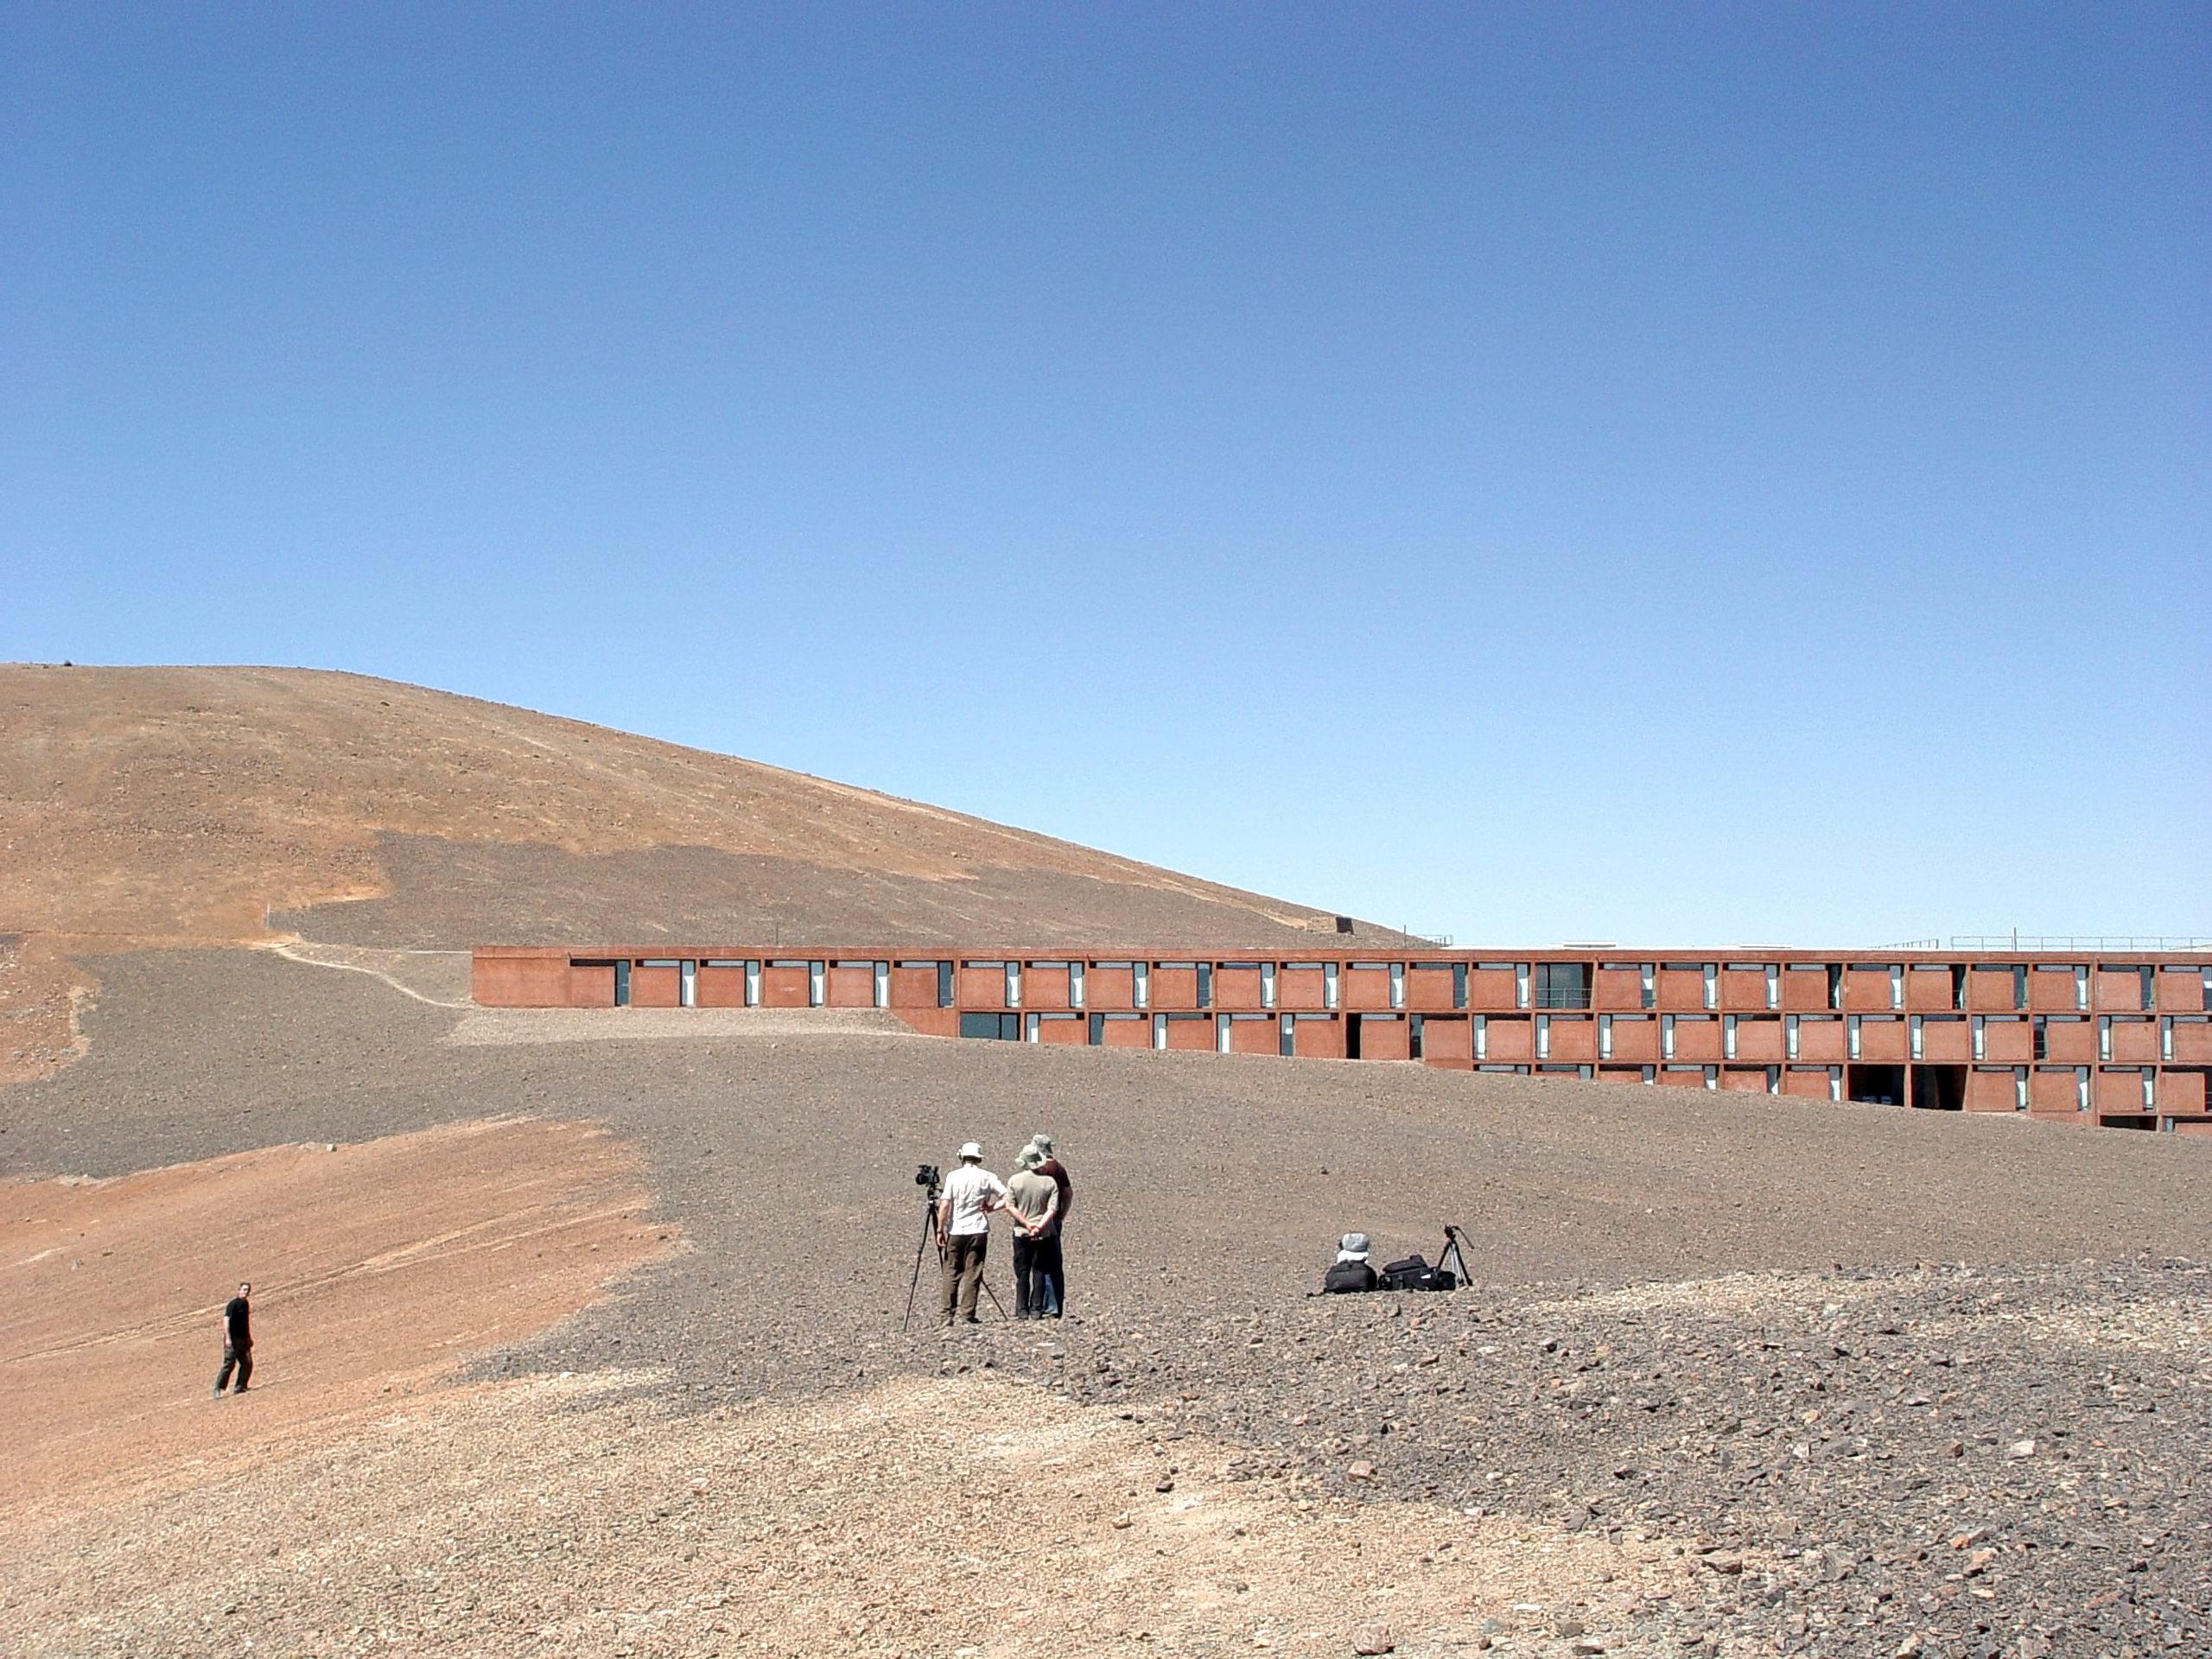

One-life magazine at Paranal

A crew from One-life magazine is filming in front of the Paranal Residencia, in January 2007.

Credit: ESO